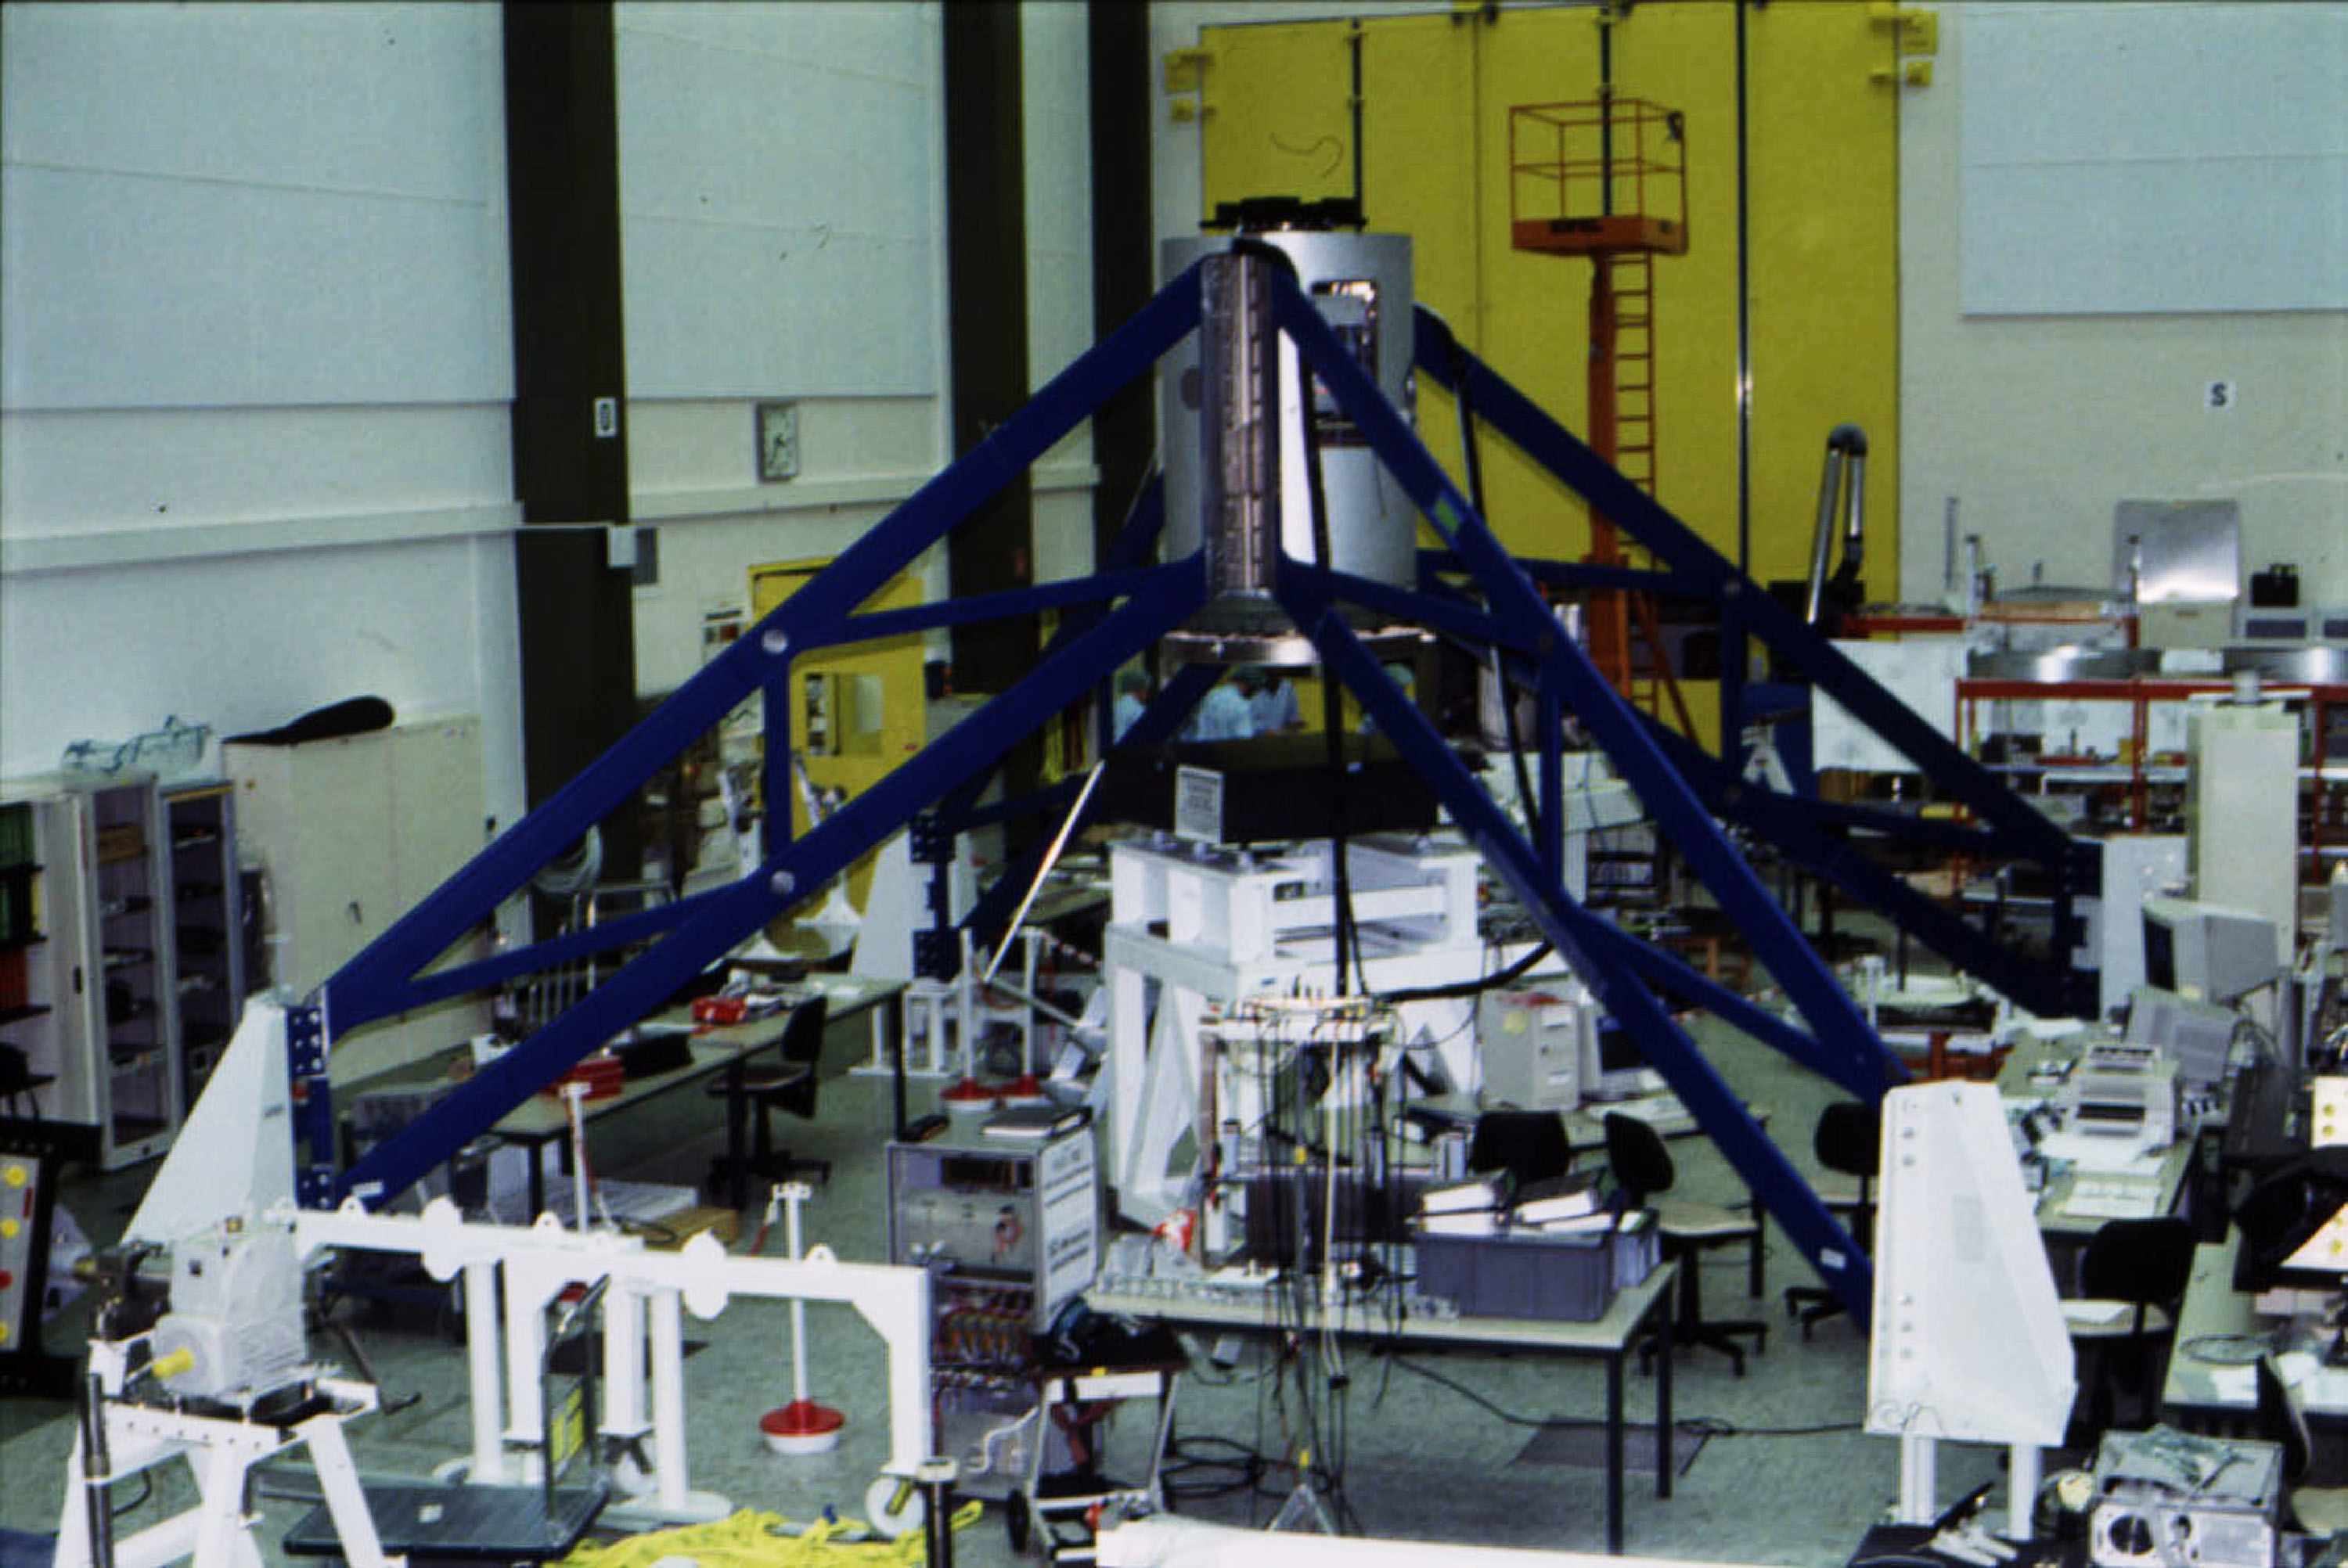

M2 Unit with the Beryllium mirror

The M2 Unit with the Beryllium mirror at Dornier during the Spider tests. The mirror is in front of the granite block used for the testing. The spider structure is anchored to the floor by means of dedicated interfaces, simulating the attachment to the top ring of the telescope.

Credit: ESO